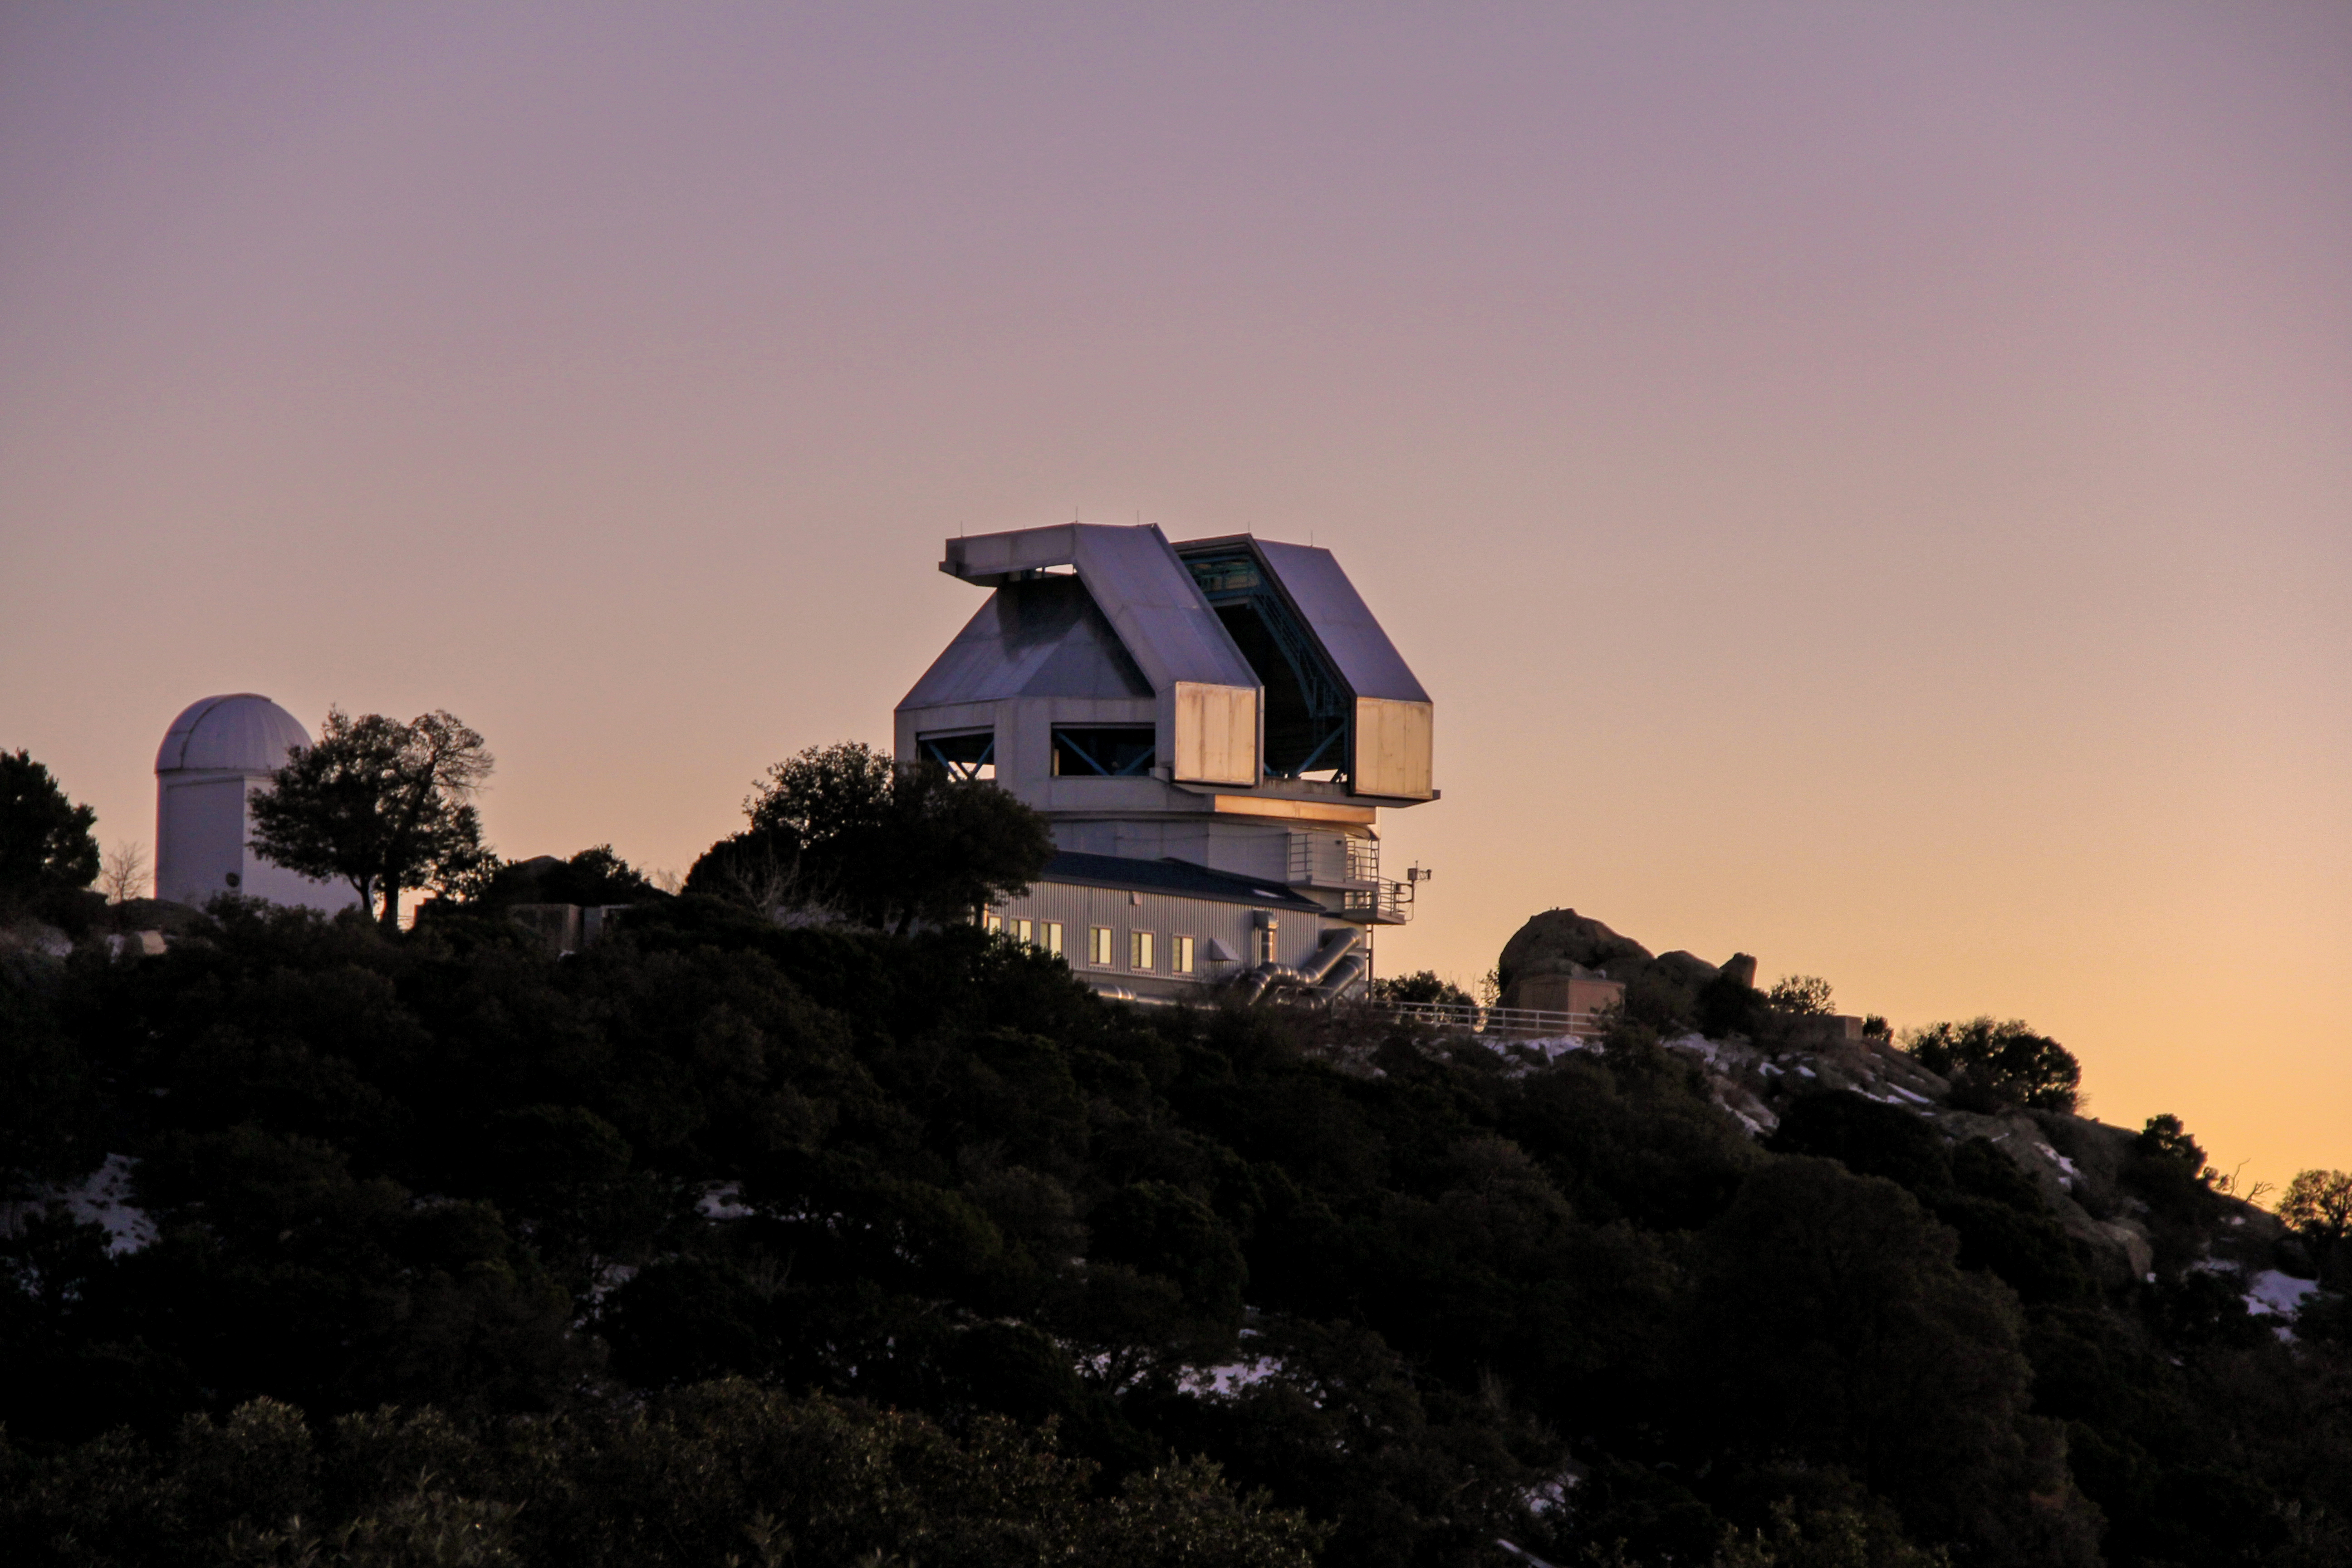

Sunset at the WIYN 3.5-meter Telescope

Sunset at the WIYN 3.5-meter Telescope at Kitt Peak National Observatory, AZ.

Credit: KPNO/NOIRLab/NSF/AURA/P. Marenfeld